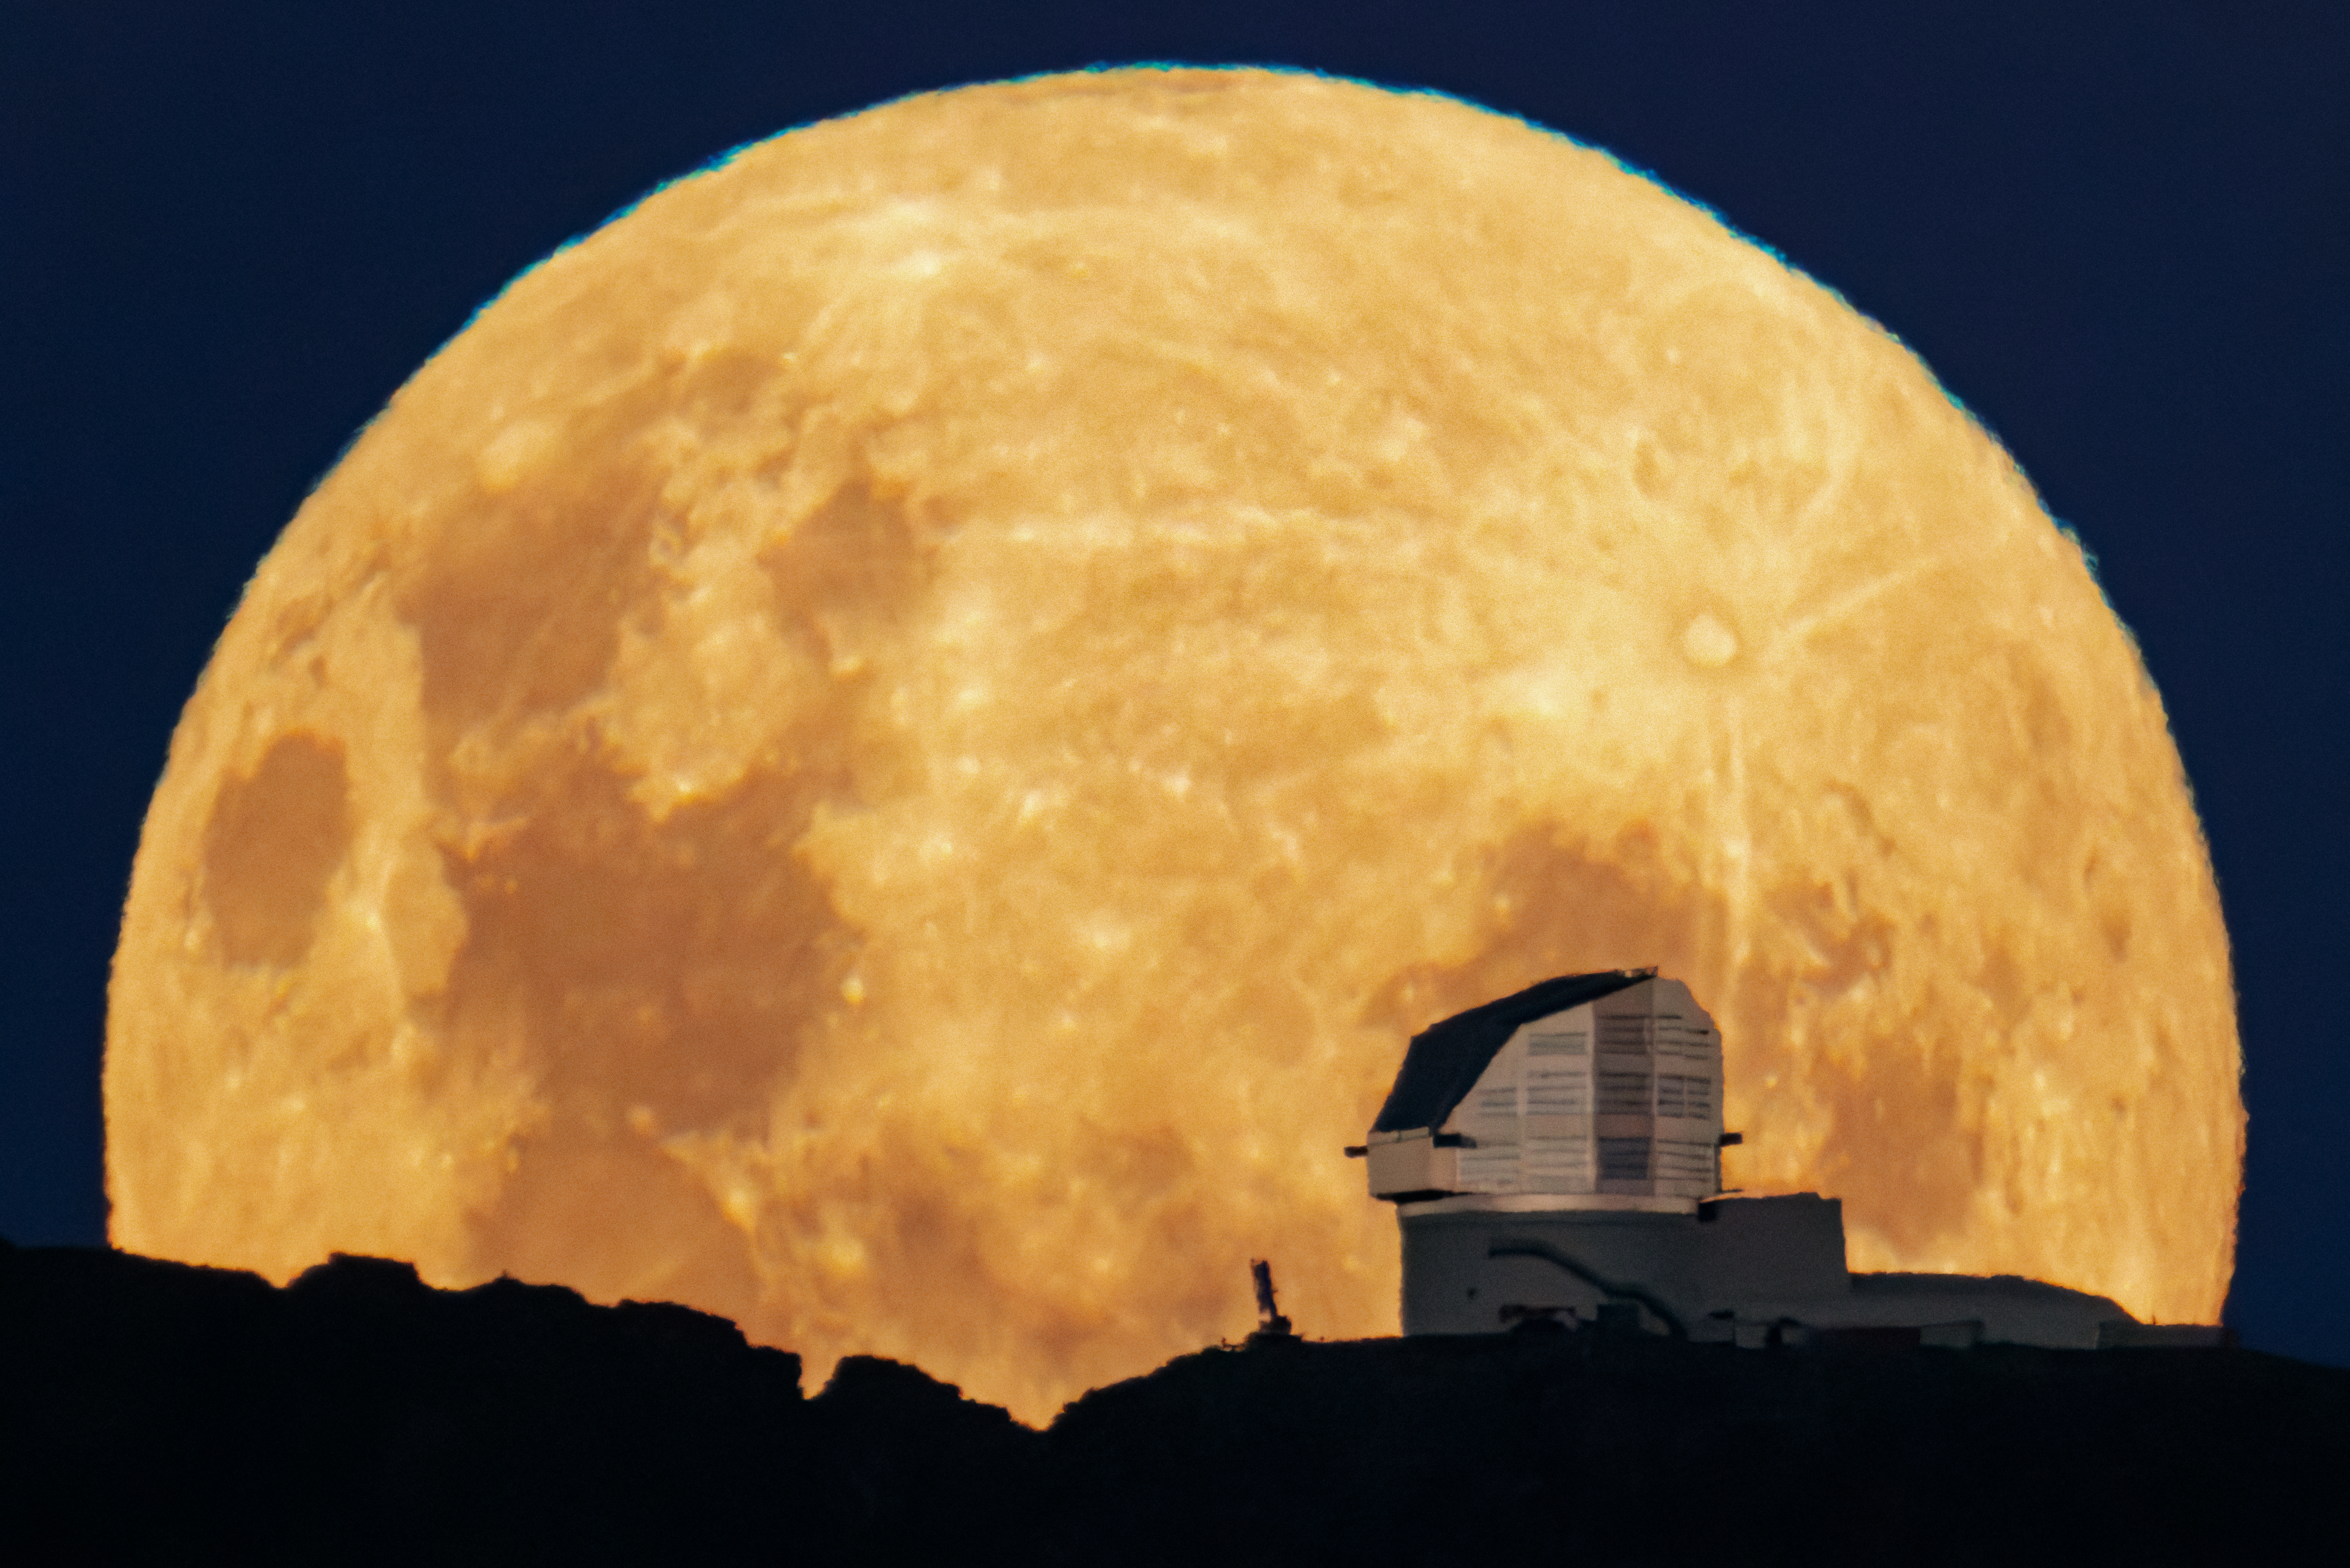

From Cerro Pachón to the Moon

NSF–DOE Vera C. Rubin Observatory atop Cerro Pachón in Chile is outlined against the full Moon rising above the horizon. A trick of perspective has enlarged the Moon beyond the size we’d naturally see it on Earth in this Image of the Week.

Often regarded as an ‘enemy’ of non-lunar astronomers because of its brightness, the beauty of Earth’s natural satellite cannot be ignored. On the right side of the Moon in this image is the large and relatively young Tycho crater, with its distinctive ray system prominently spreading across the lunar surface. On the bottom and left side are large, dark maria, basaltic plains that formed during the early life of the Moon 1.2–4 billion years ago. The largest of the maria in this image is the Sea of Tranquility, the first site on the Moon visited by humans.

This image was captured during the final phase of the construction of Rubin Observatory. Starting in 2025, Rubin will conduct a decade-long survey of the Southern Sky called the Legacy Survey of Space and Time (LSST) and generate about 20 terabytes of data per night. Rubin Observatory is jointly funded by the U.S. National Science Foundation (NSF) and the U.S. Department of Energy (DOE). Rubin Observatory will begin science operations in late 2025. Rubin Observatory is a Program of NSF NOIRLab, which, along with SLAC National Accelerator Laboratory, will jointly operate Rubin.

This photo was taken by Hernán Stockebrand, a NOIRLab Audiovisual Ambassador.

Credit: RubinObs/NOIRLab/SLAC/NSF/DOE/AURA/H. Stockebrand